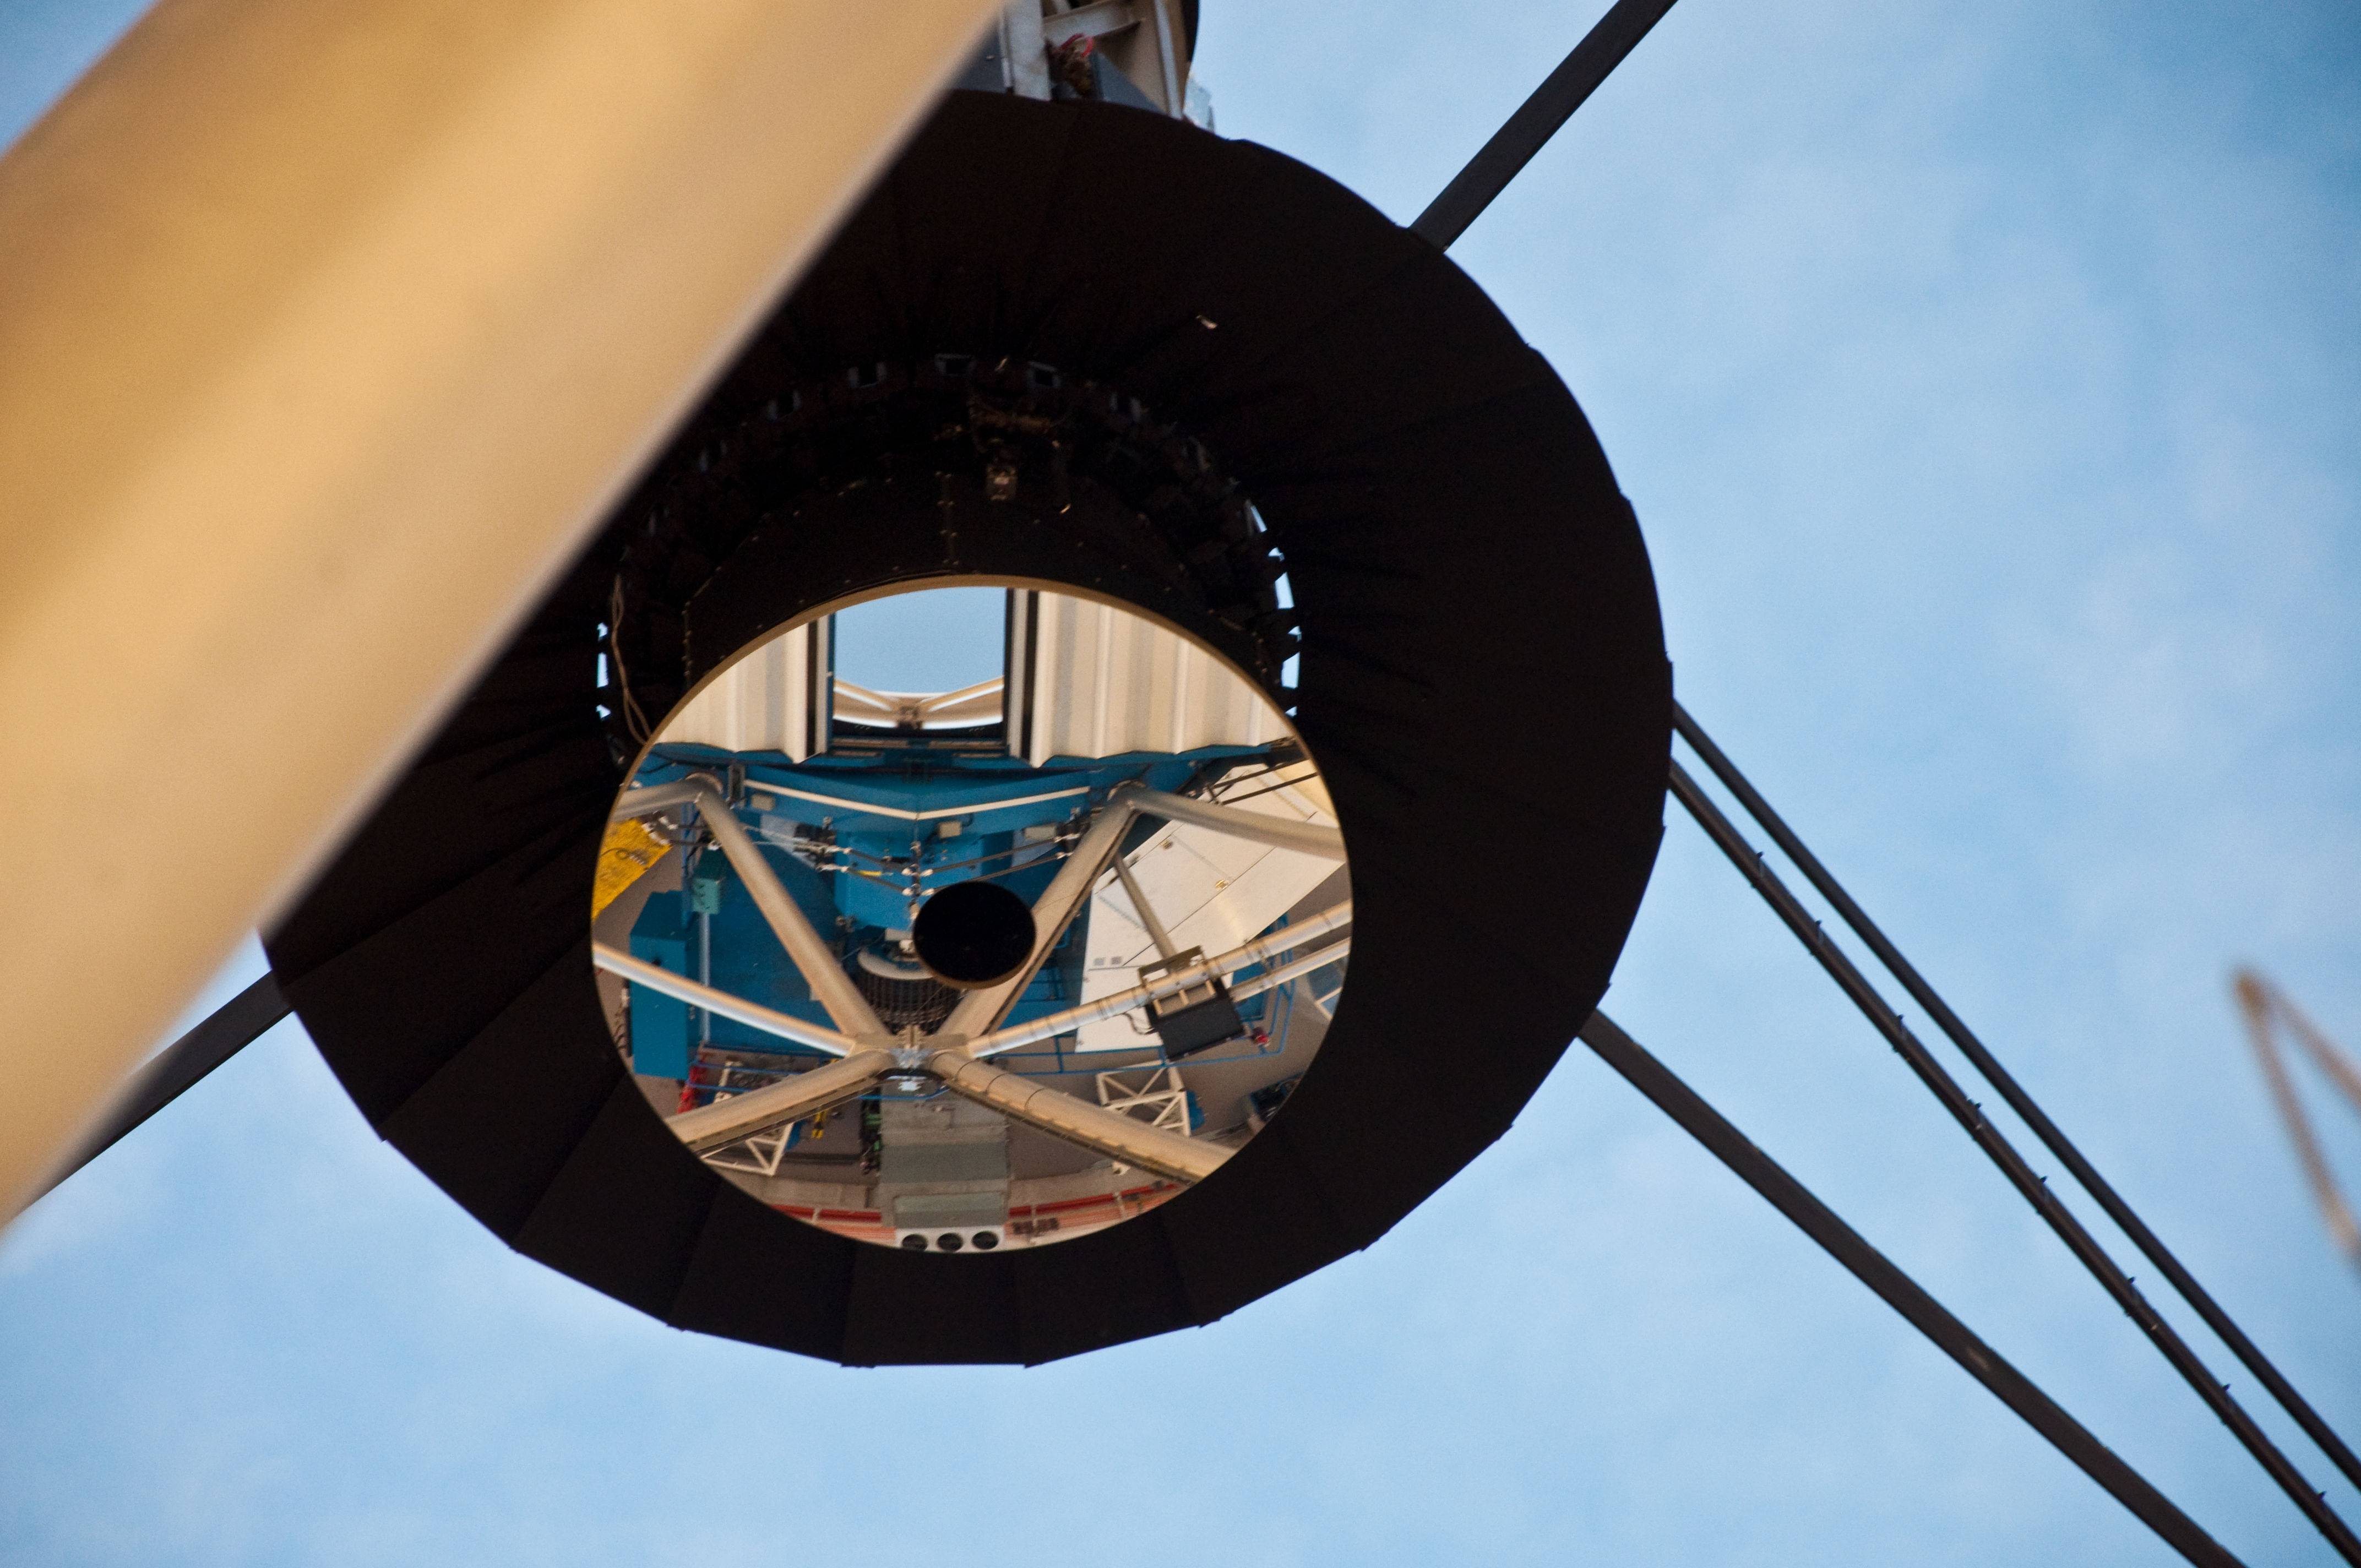

Secondary Mirror

A reflection of part the telescope structure and primary mirror can be seen in this image of the secondary mirror in the Gemini North observatory on the summit of Mauna Kea.

Credit: International Gemini Observatory by J.Pollard